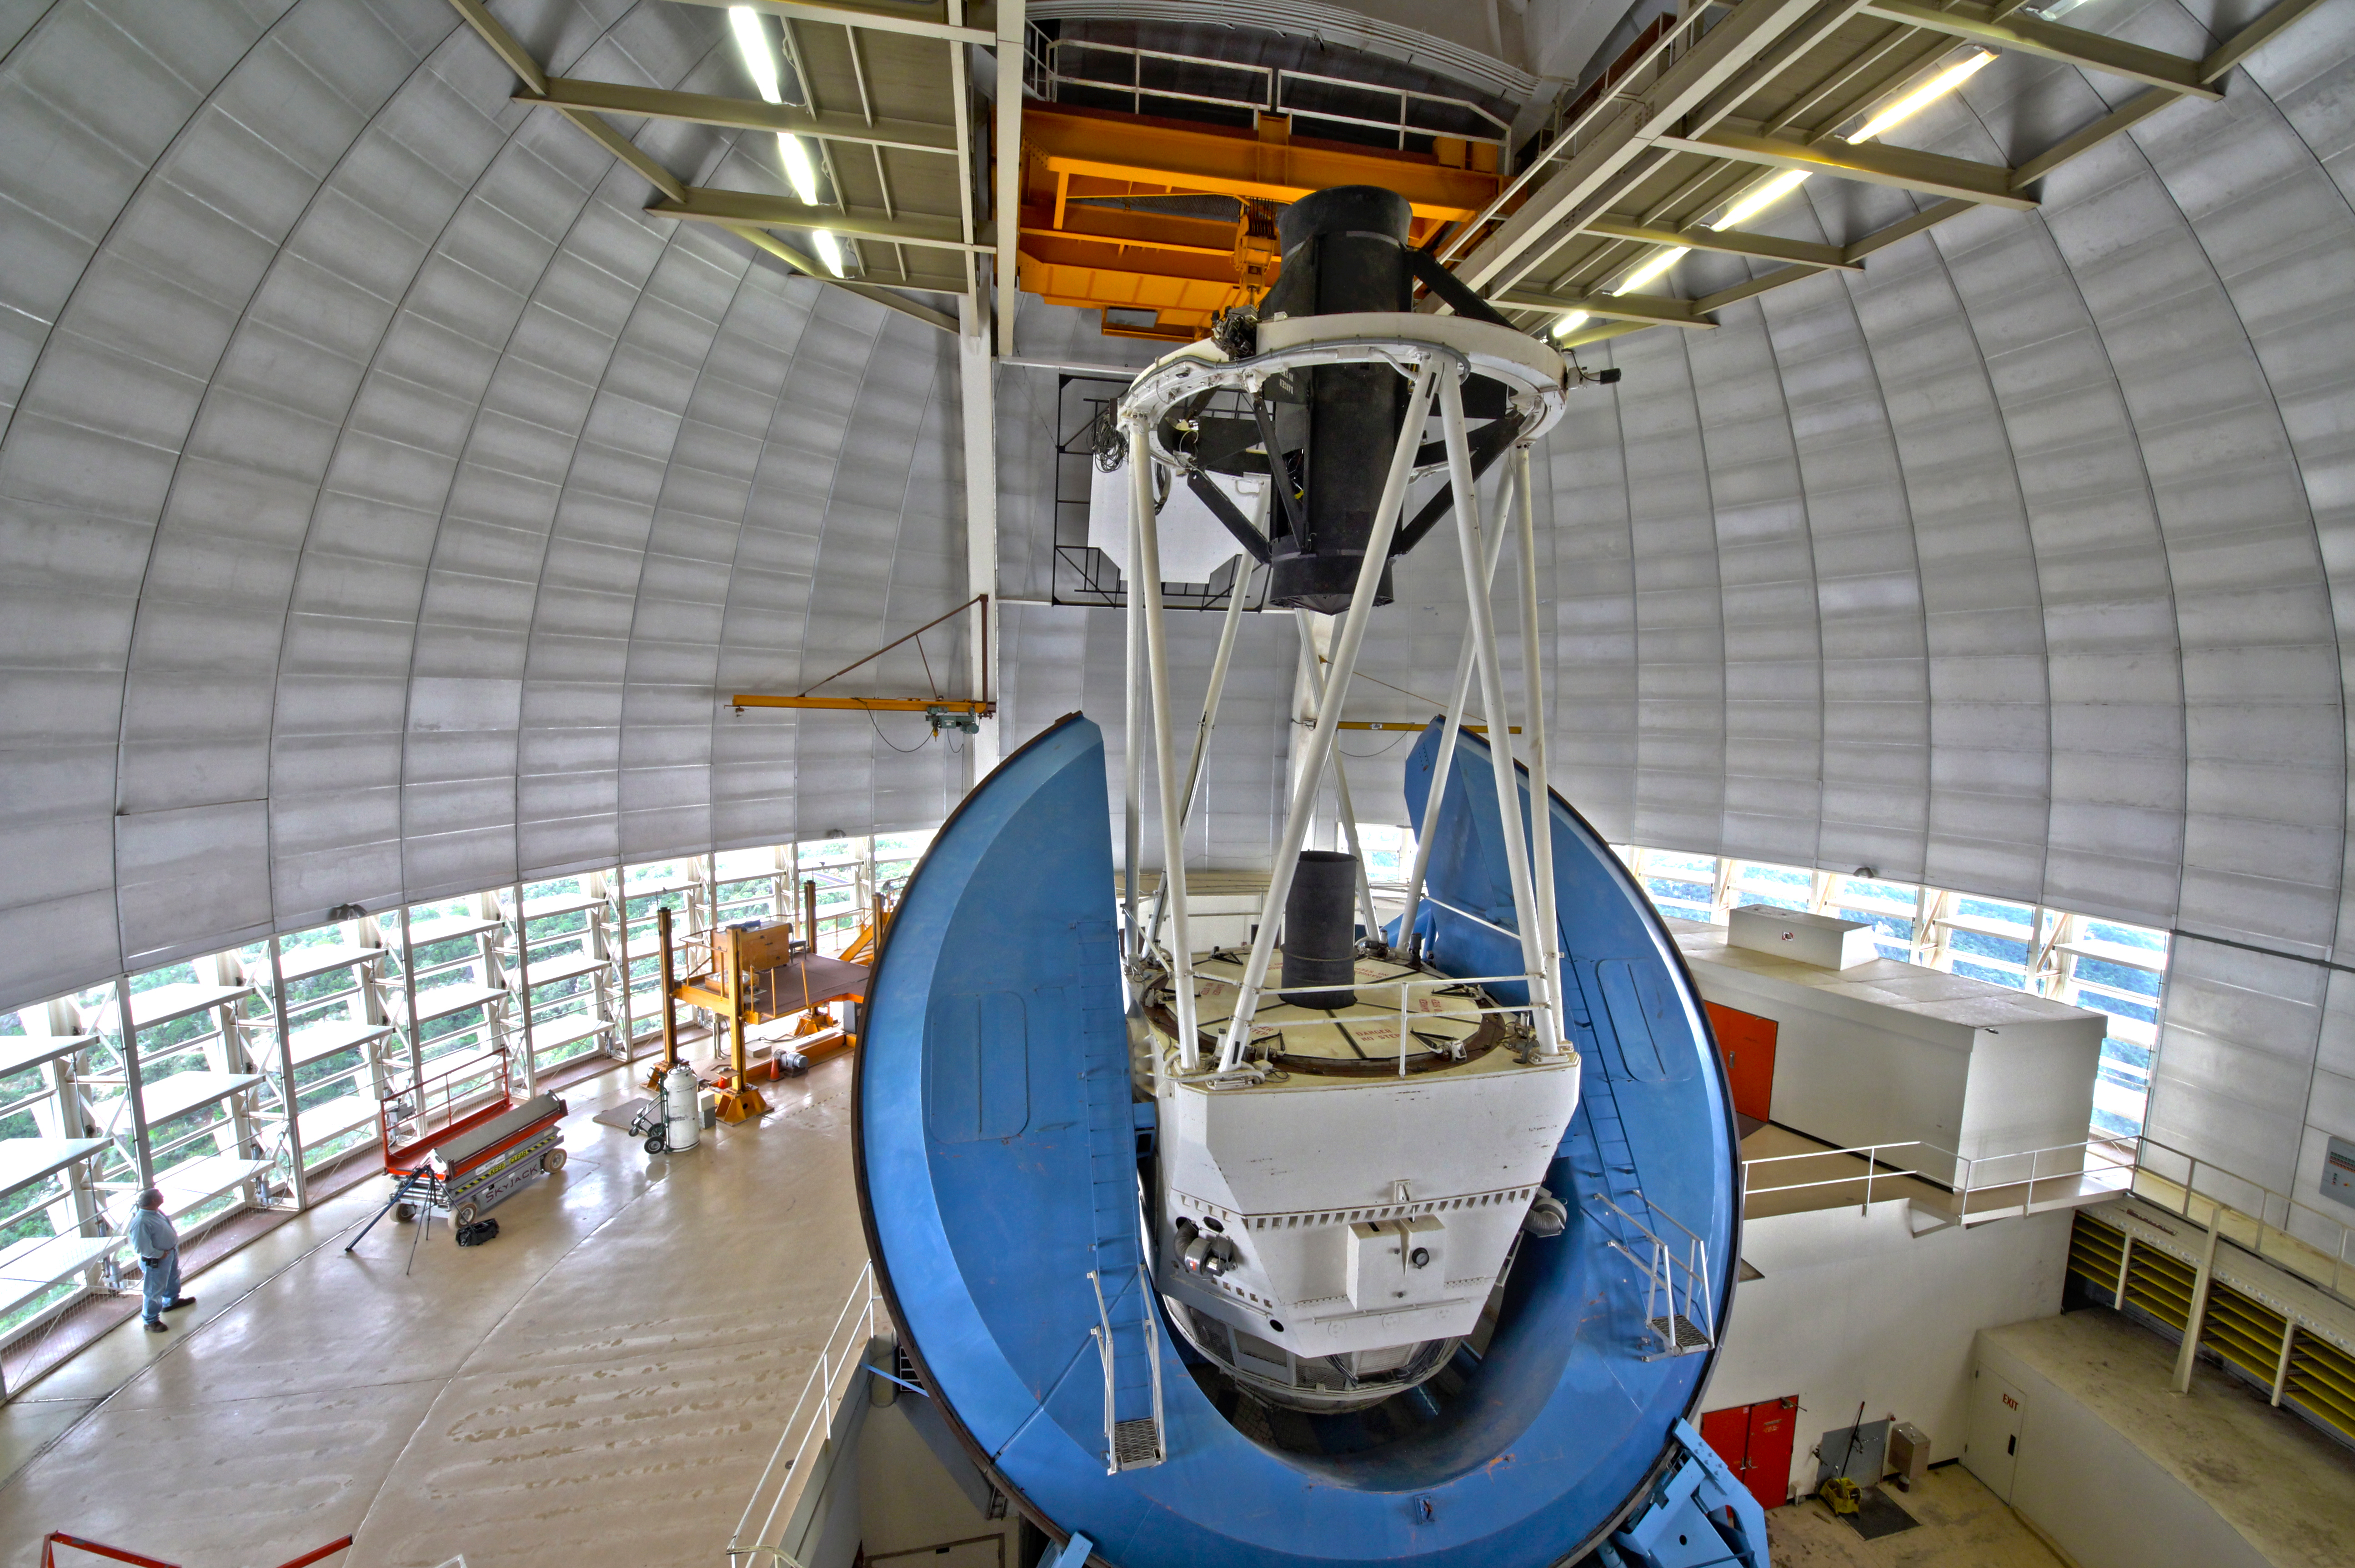

The Nicholas U. Mayall 4-meter Telescope interior view

Interior view of the Nicholas U. Mayall 4-meter Telescope, before the DESI installation.

Credit: KPNO/NOIRLab/NSF/AURA/P. Marenfeld